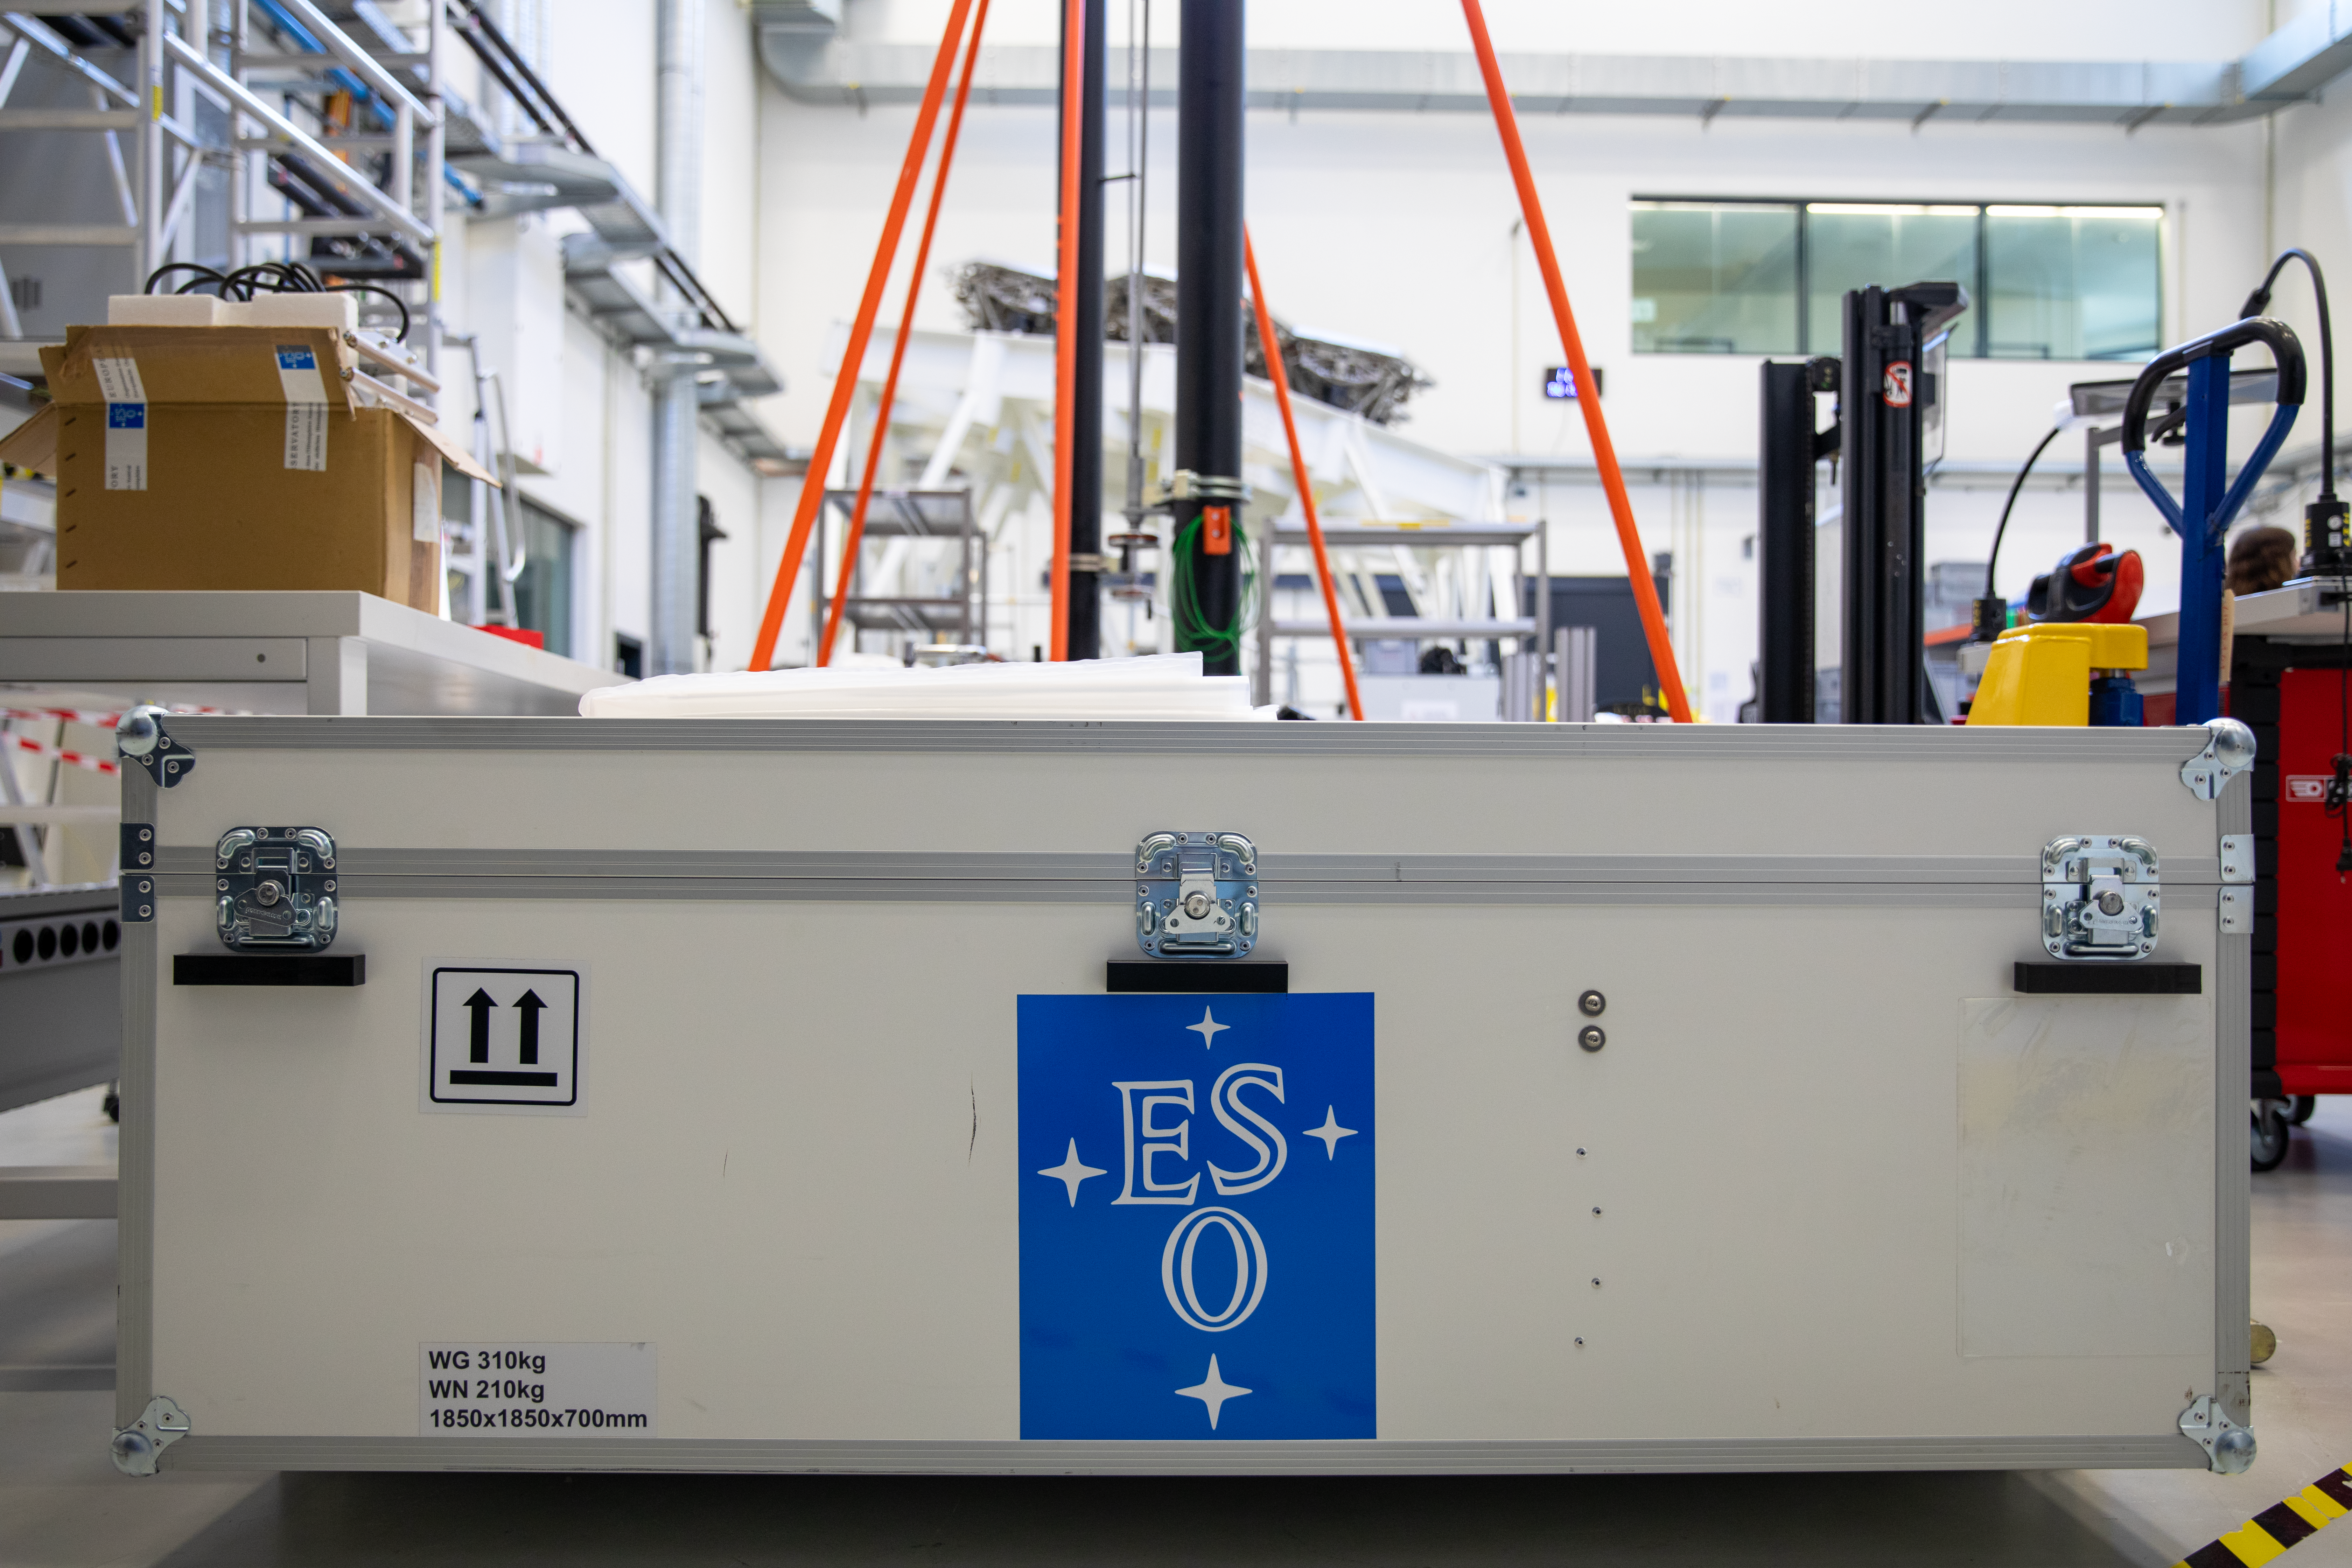

Shipping box for an ELT main mirror segment

This picture shows a box used to transport a segment for the main mirror of ESO's Extremely Large Telescope from Europe to Chile. These transport boxes are designed to protect their contents from shocks and changes in temperature or humidity, and they are equipped with data loggers to keep track of how these conditions change during the shipment.

Credit: ESO/A. Tsaousis